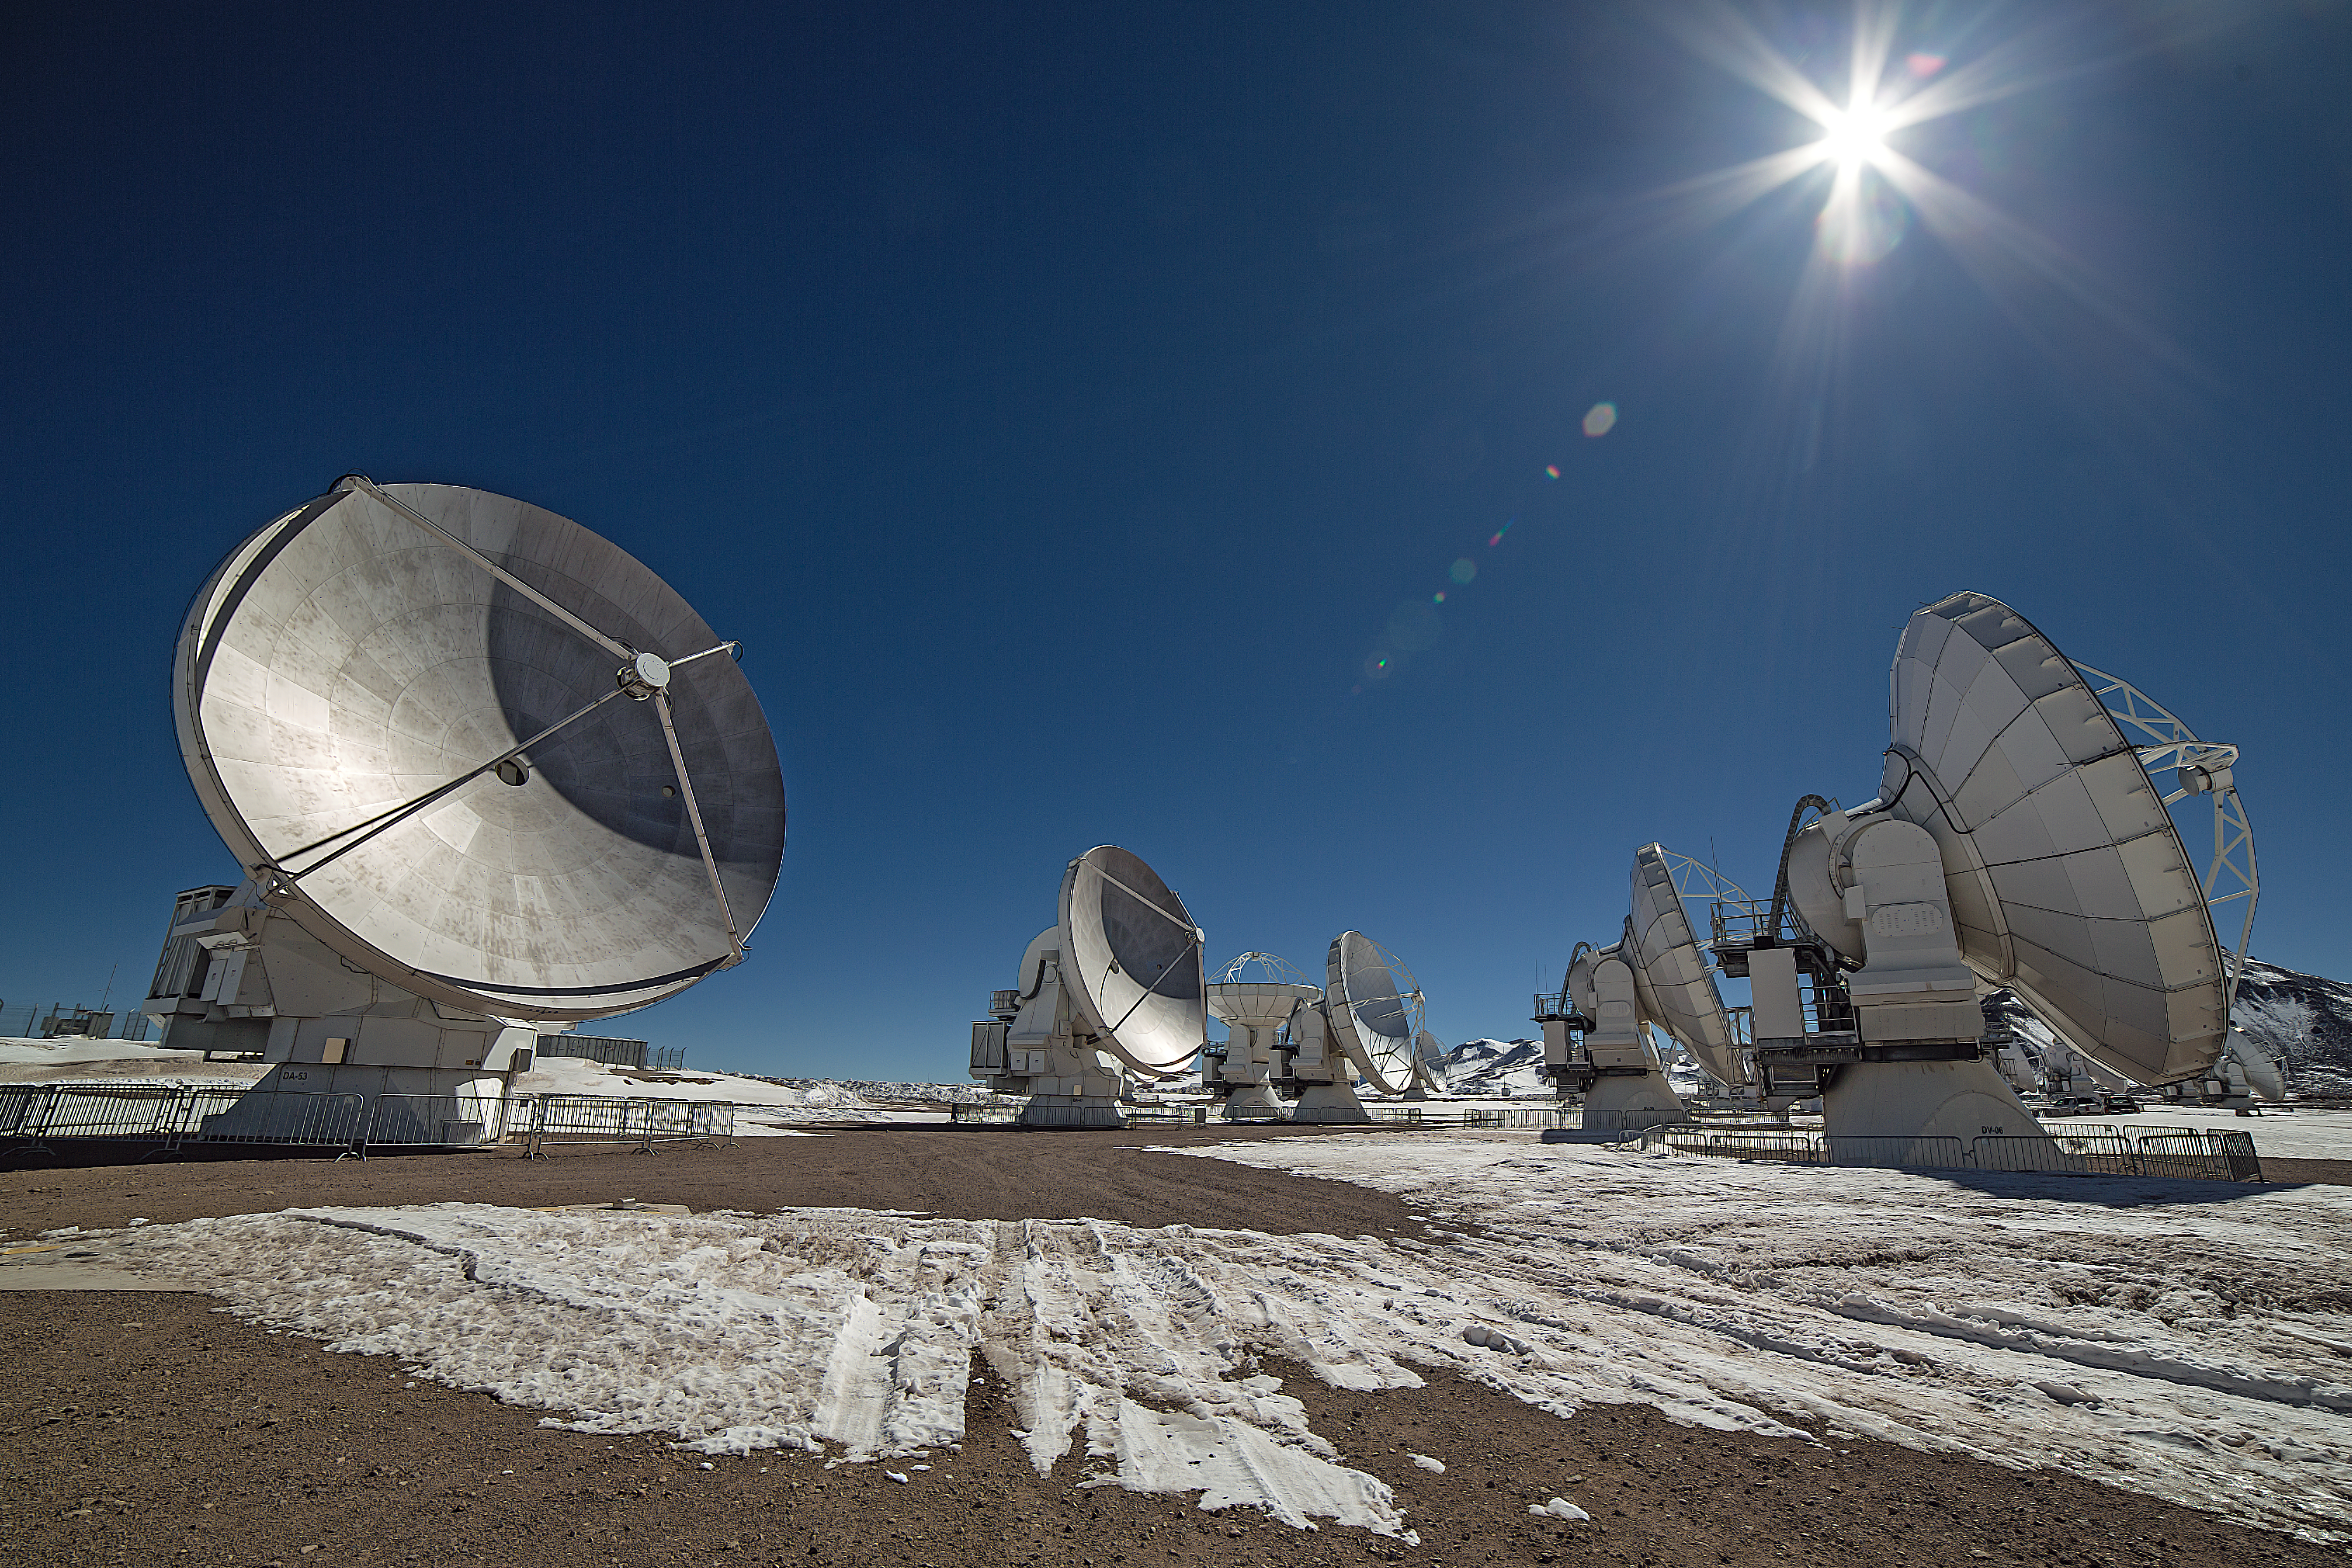

Shining light in ALMA

This image shows antennas which make up part of the Atacama Large Millimetre/submillimetre Array (ALMA). ALMA will be composed initially of 66 such high precision antennas located on the Chajnantor plateau, 5000 metres altitude in northern Chile.

Credit: ESO/A. Duro